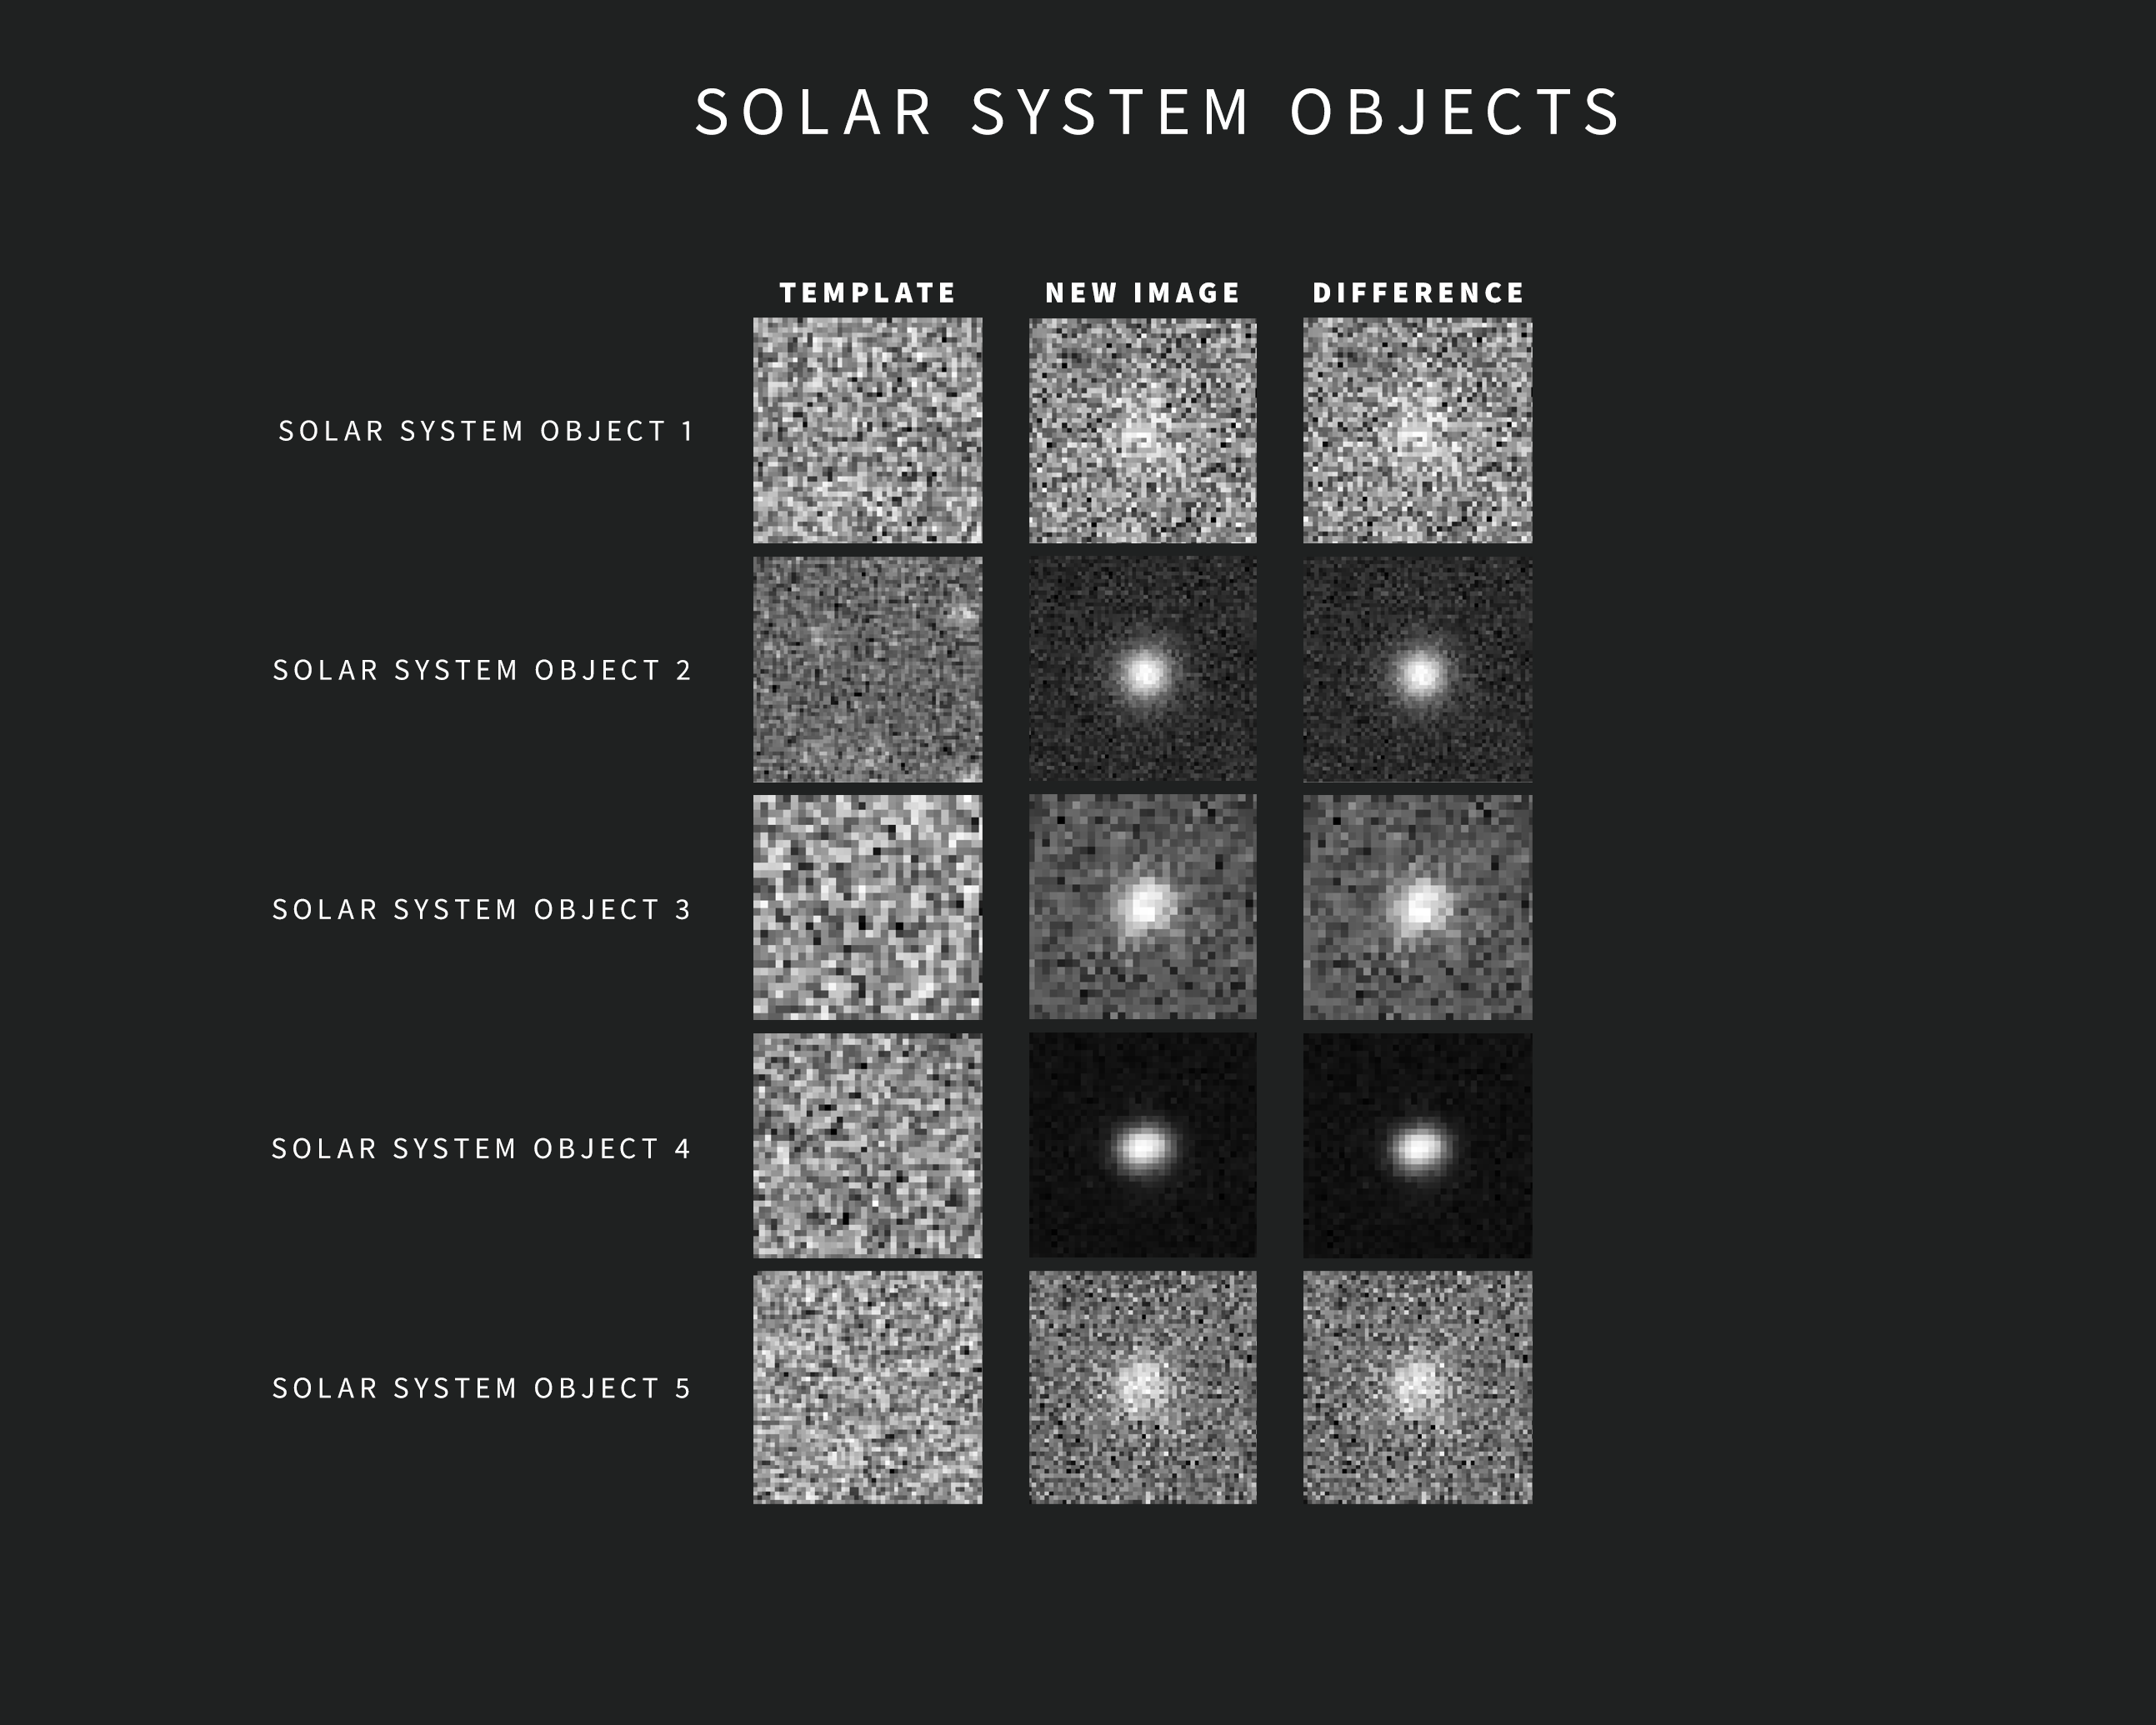

Examples of Solar System Object Alerts from NSF–DOE Rubin Observatory

As new images are taken, Rubin Observatory’s sophisticated software automatically compares each one with a template image. The template image, built by combining Rubin’s previous images of the same area in the same filter, is subtracted from the new image, leaving only the changes. Each change triggers an alert within minutes of image capture.

This compilation contains five examples of Rubin alerts for Solar System objects. The images were captured during commissioning with the LSST Camera. Each alert includes three “postage stamp” images — the left shows the template image, the center shows the new image, and the right shows the subtracted, or difference, image.

Credit: NSF–DOE Vera C. Rubin Observatory/NOIRLab/SLAC/AURA Acknowledgement: Alert images with classifications provided by ALeRCE.